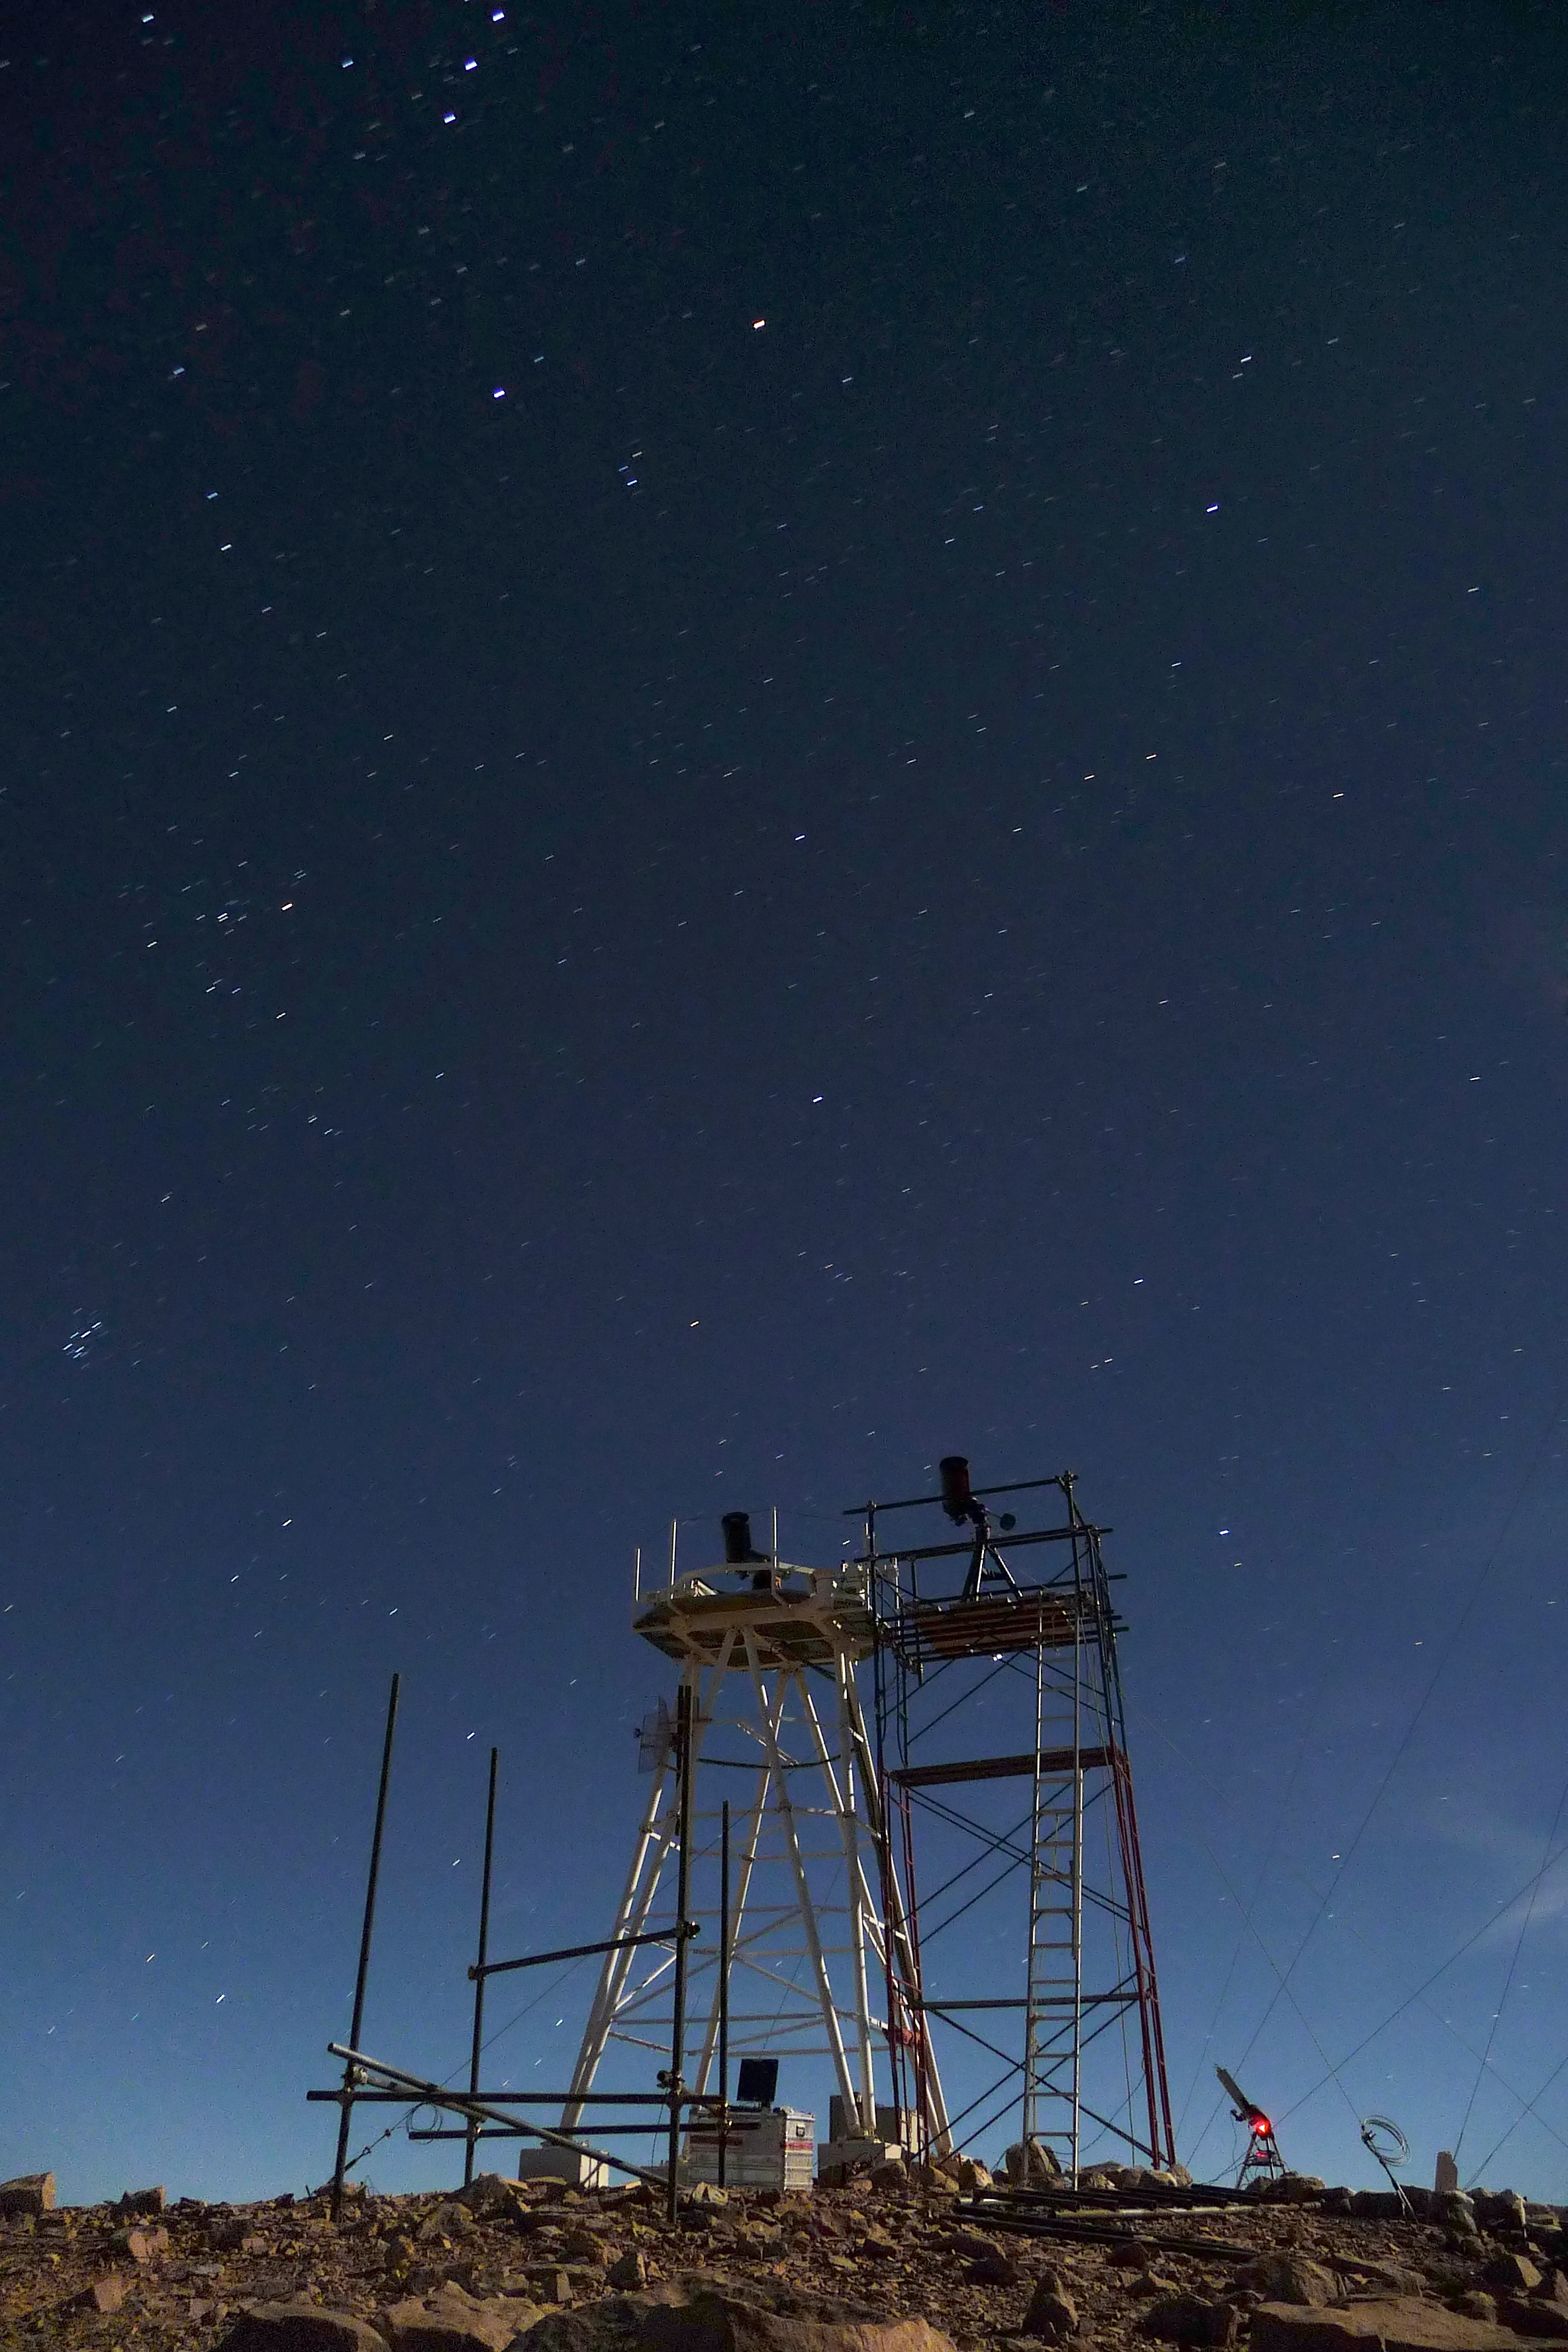

ELT site testing - Cerro Ventarrones / Chile

The ELT programme office has studied half a dozen potential sites for the future ELT observatory. Various aspects need to be considered in the site selection process. Parameters taken into account are not restricted to 'sky quality', but include more general scientific aspects, as well as parameters essential for construction and operations (e.g. accessibility, water and power supply, political stability etc.).

The above picture shows site testing equipment on top of Cerro Ventarones, a site located in Chile. Ventarones was on the ELT Site Selection Advisory Committee's final short list for the recommended site.

Credit: ESO/G. Lombardi (glphoto.it)